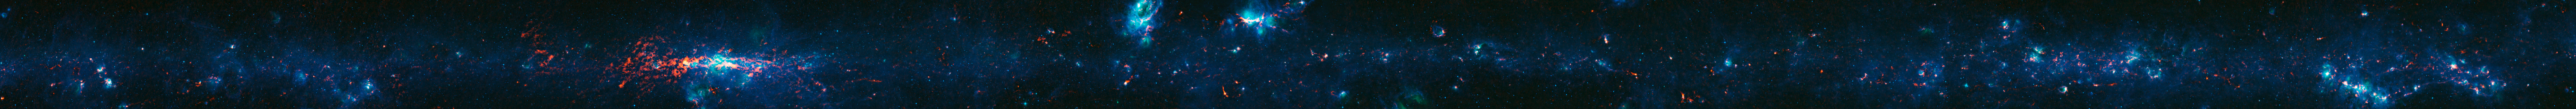

View of the Galactic Plane from the ATLASGAL survey

Colour-composite image of part of the Galactic Plane seen by the ATLASGAL survey. In this image, the ATLASGAL submillimetre-wavelength data are shown in red, overlaid on a view of the region in infrared light, from the Midcourse Space Experiment (MSX) in green and blue. The total size of the image is approximately 42 degrees by 1.75 degrees.

Some of the most prominent features visible in the image are (from left to right):

Messier 20 (the Trifid Nebula): A nebula containing an open cluster of stars as well as a stellar nursery. The name “Trifid” refers to the way that dense dust appears to divide it into three lobes at visible wavelengths.
Sagittarius B2 (Sgr B2): One of the largest clouds of molecular gas in the Milky Way, this dense region lies close to the Galactic Centre and is rich in many different interstellar molecules.
Galactic Centre: The centre of the Milky Way, home to a supermassive black hole more than four million times the mass of our Sun. It is about 25 000 light-years from Earth.
NGC 6357: A diffuse nebula containing the open cluster Pismis 24, home to several very massive stars.
NGC 6334: An emission nebula also known as the “Cat’s Paw Nebula”.
RCW 120: A region where an expanding bubble of ionised gas about ten light-years across is causing the surrounding material to collapse into dense clumps that are the birthplaces of new stars.
The Norma Arm: The region of somewhat brighter emission extending over about 10 degrees on the right-hand side of the image corresponds to the position of the Norma Arm, one of the spiral arms of the Milky Way.

Credit: ESO/APEX & MSX/IPAC/NASA